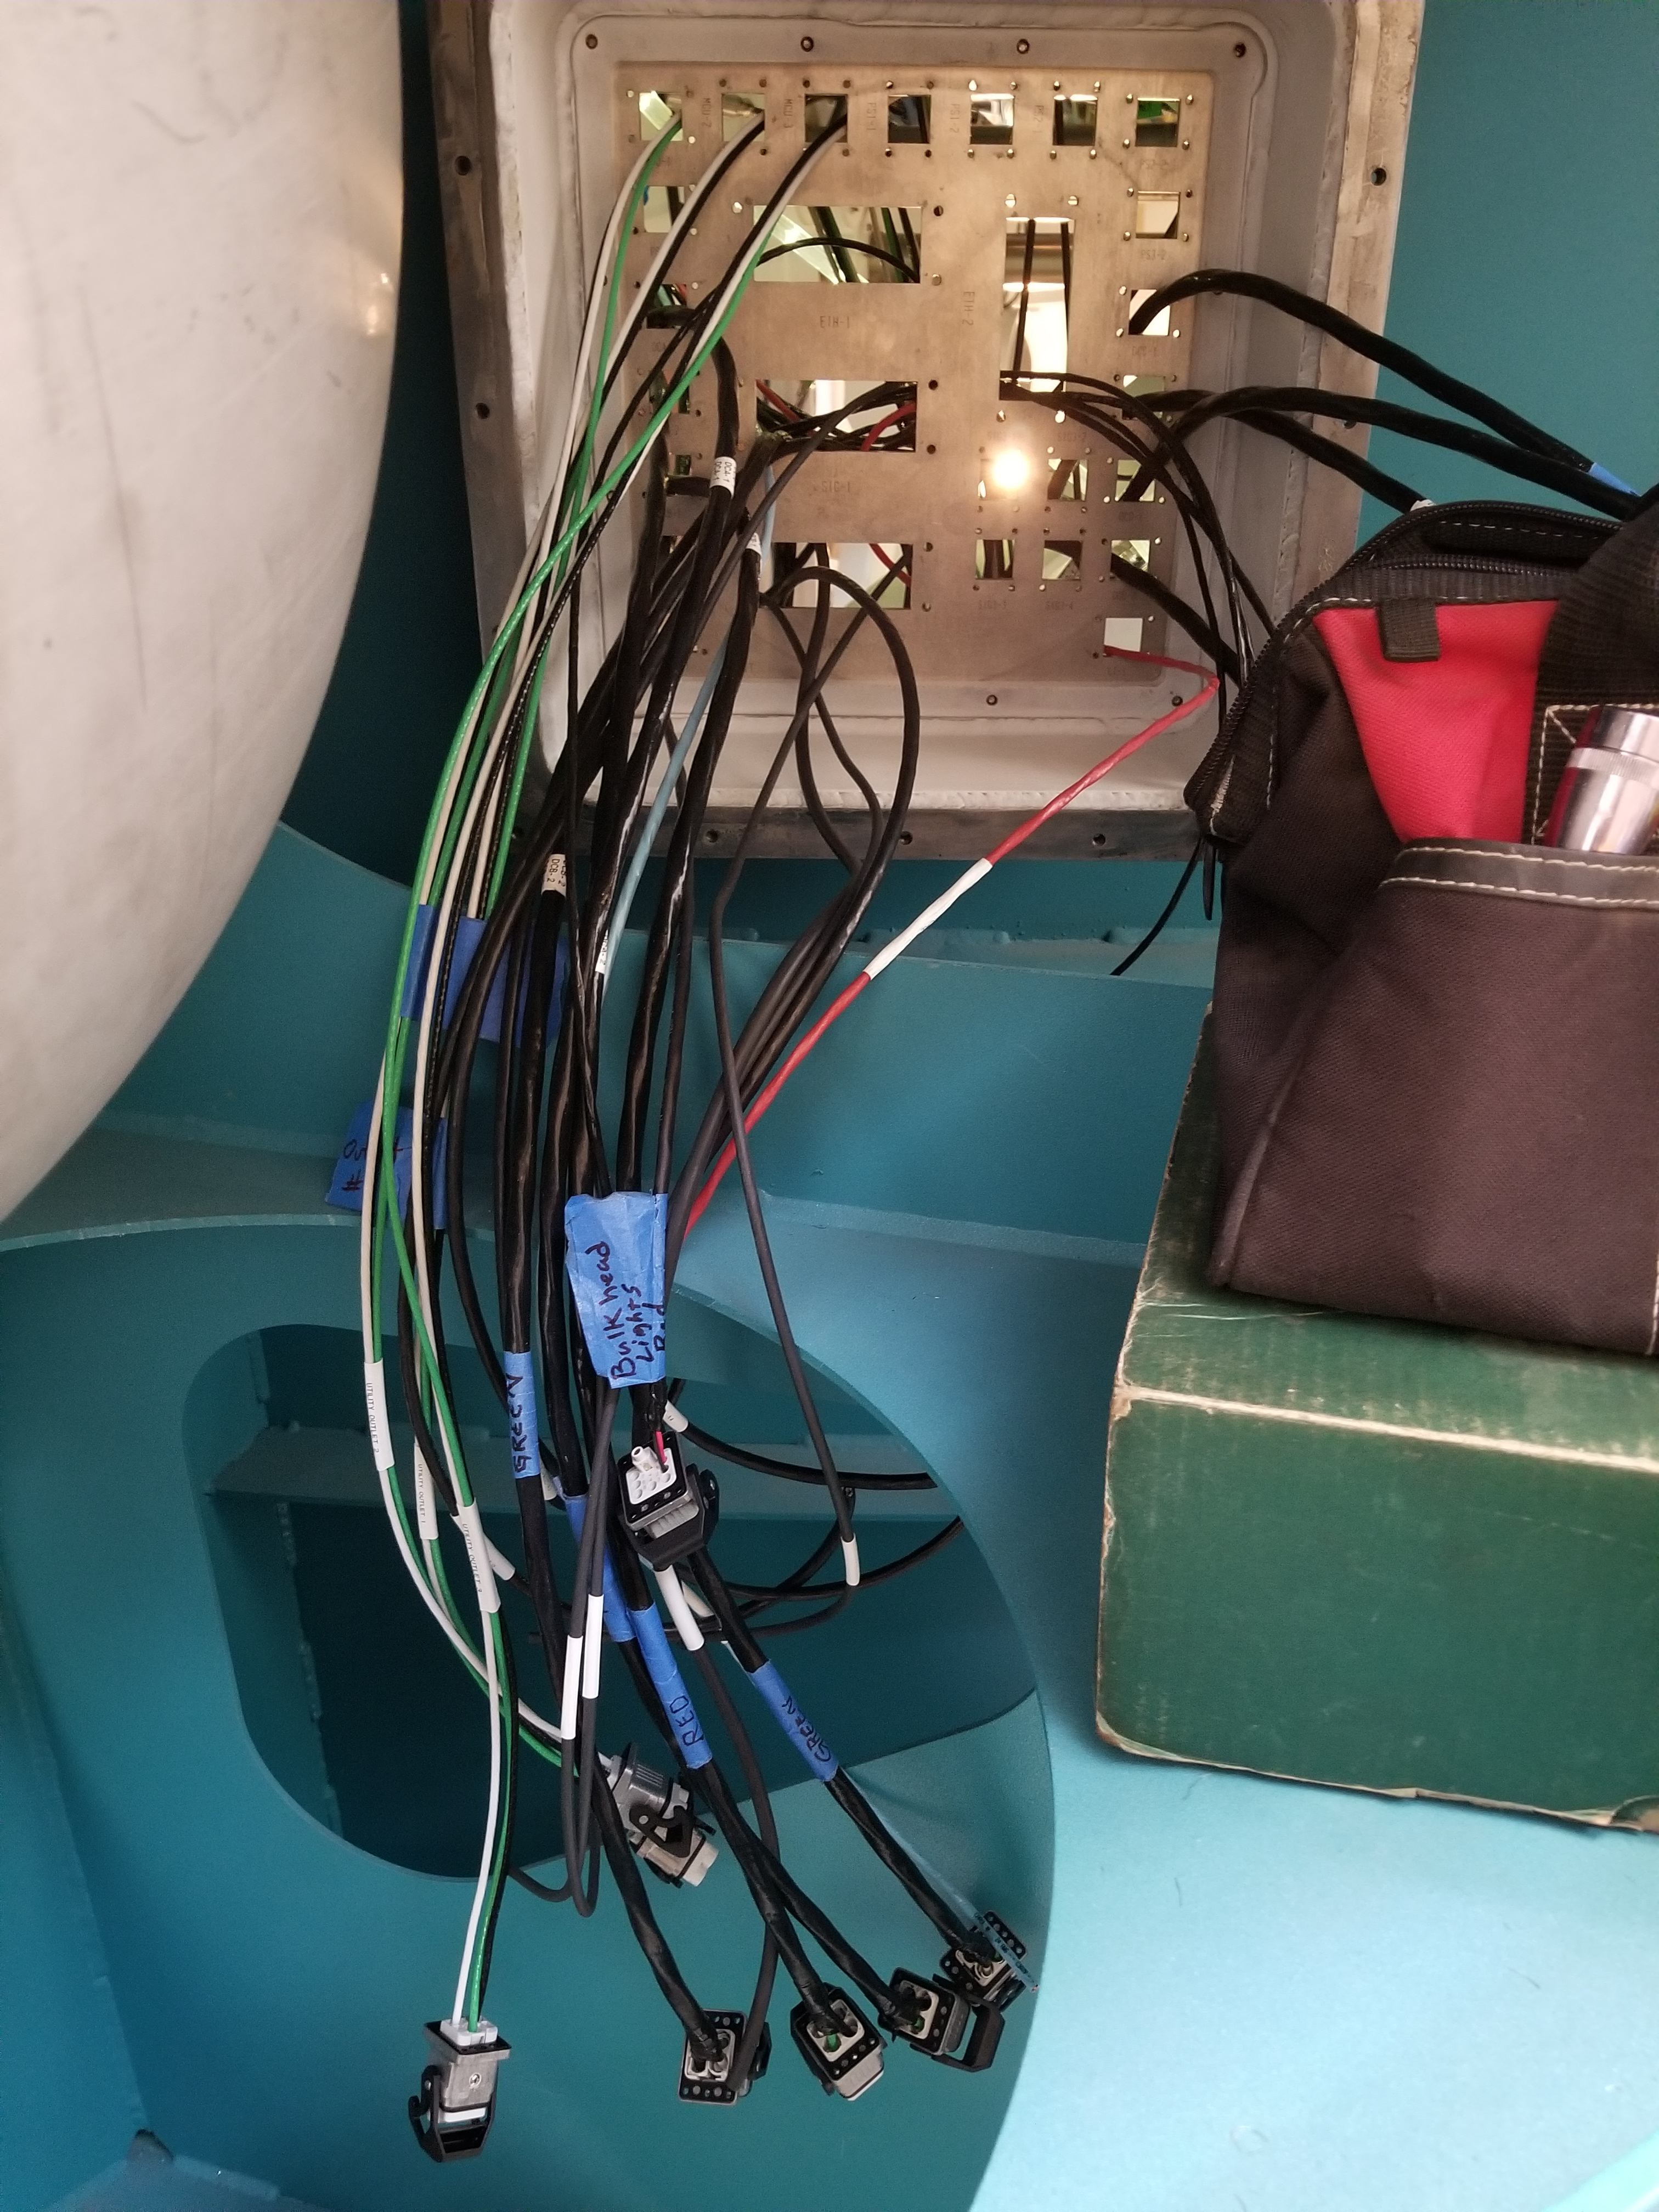

M1M3 Cabinet Delivery to CAID

The System Support Cabinet for the Primary/Tertiary Mirror (M1M3) cell assembly was delivered to vendor CAID Industries on May 18. Inside the cabinet, which was built at Bit By Bit Controls in Tucson, are connections to the electrical power, communications, and sensors required to operate the M1M3 cell assembly. Once the connections between the cabinet and the wiring of the cell are completed, functional testing of M1M3 operating system will begin.

Credit: Rubin Observatory/NSF/AURA